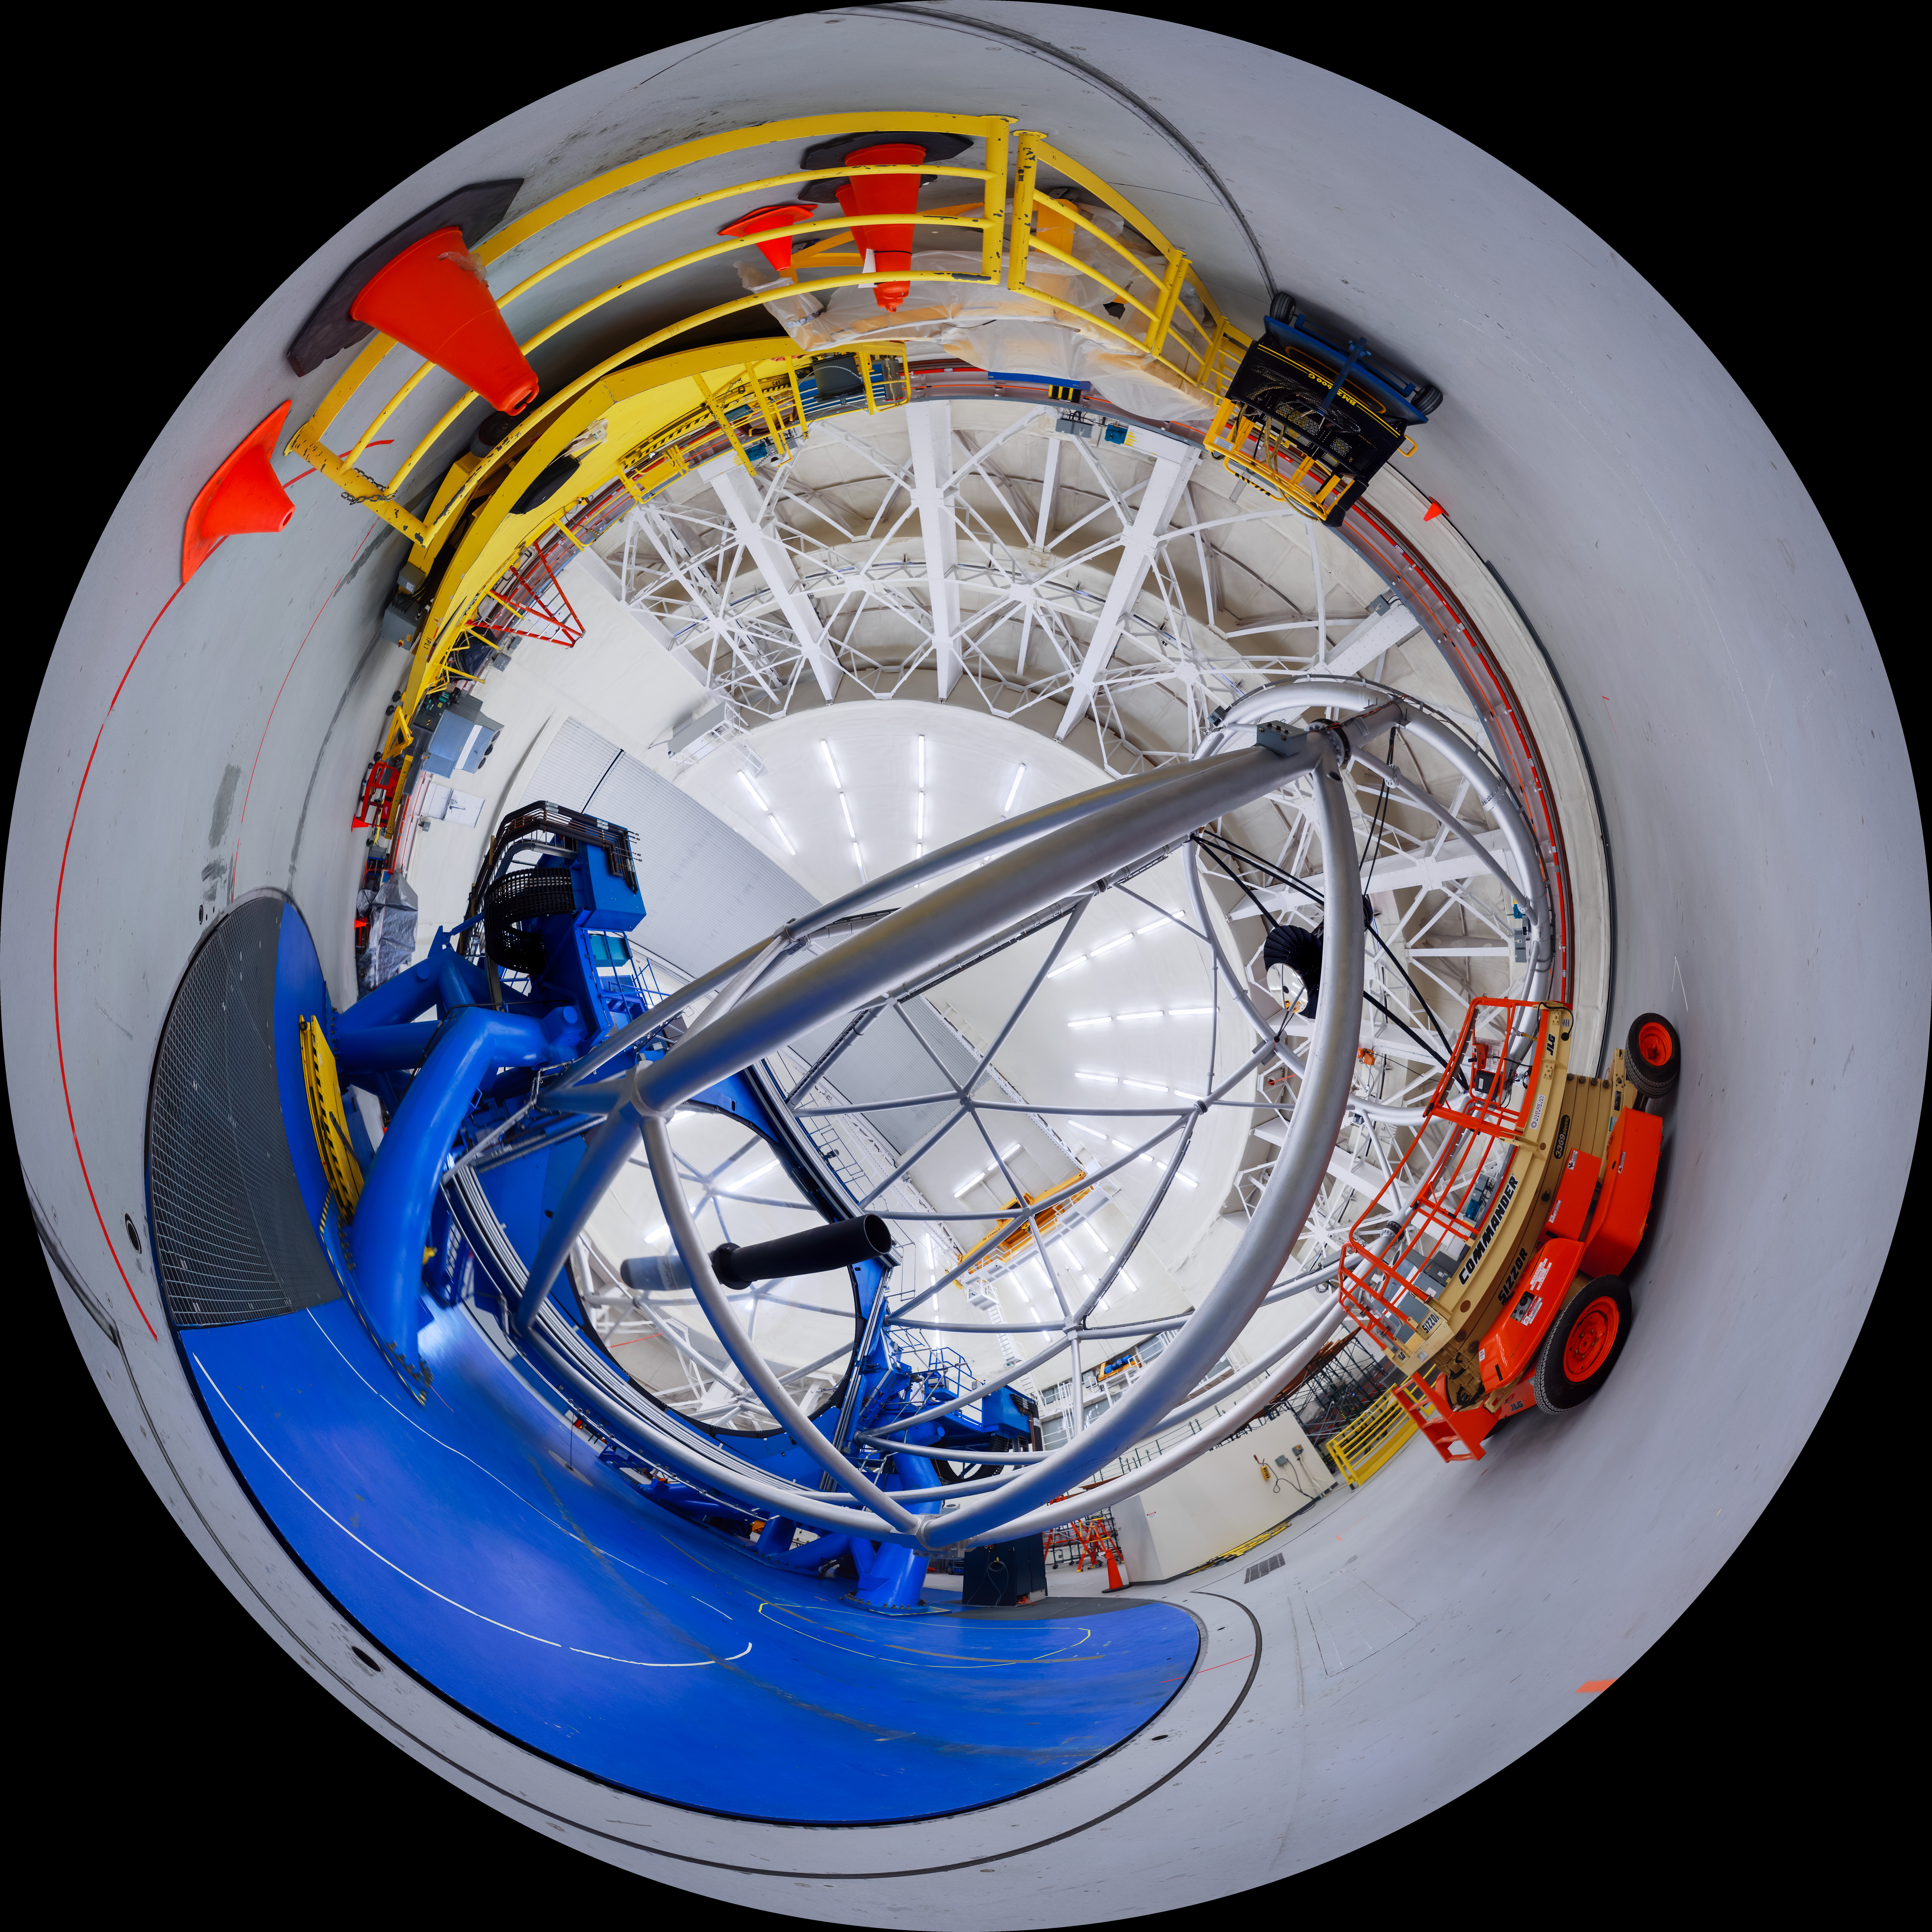

Gemini North Bottom View Fulldome

A 360 degree view of the Gemini North telescope, part of the International Gemini Observatory, a program of NSF NOIRLab.

Credit: NOIRLab/AURA/NSF/P. Horálek